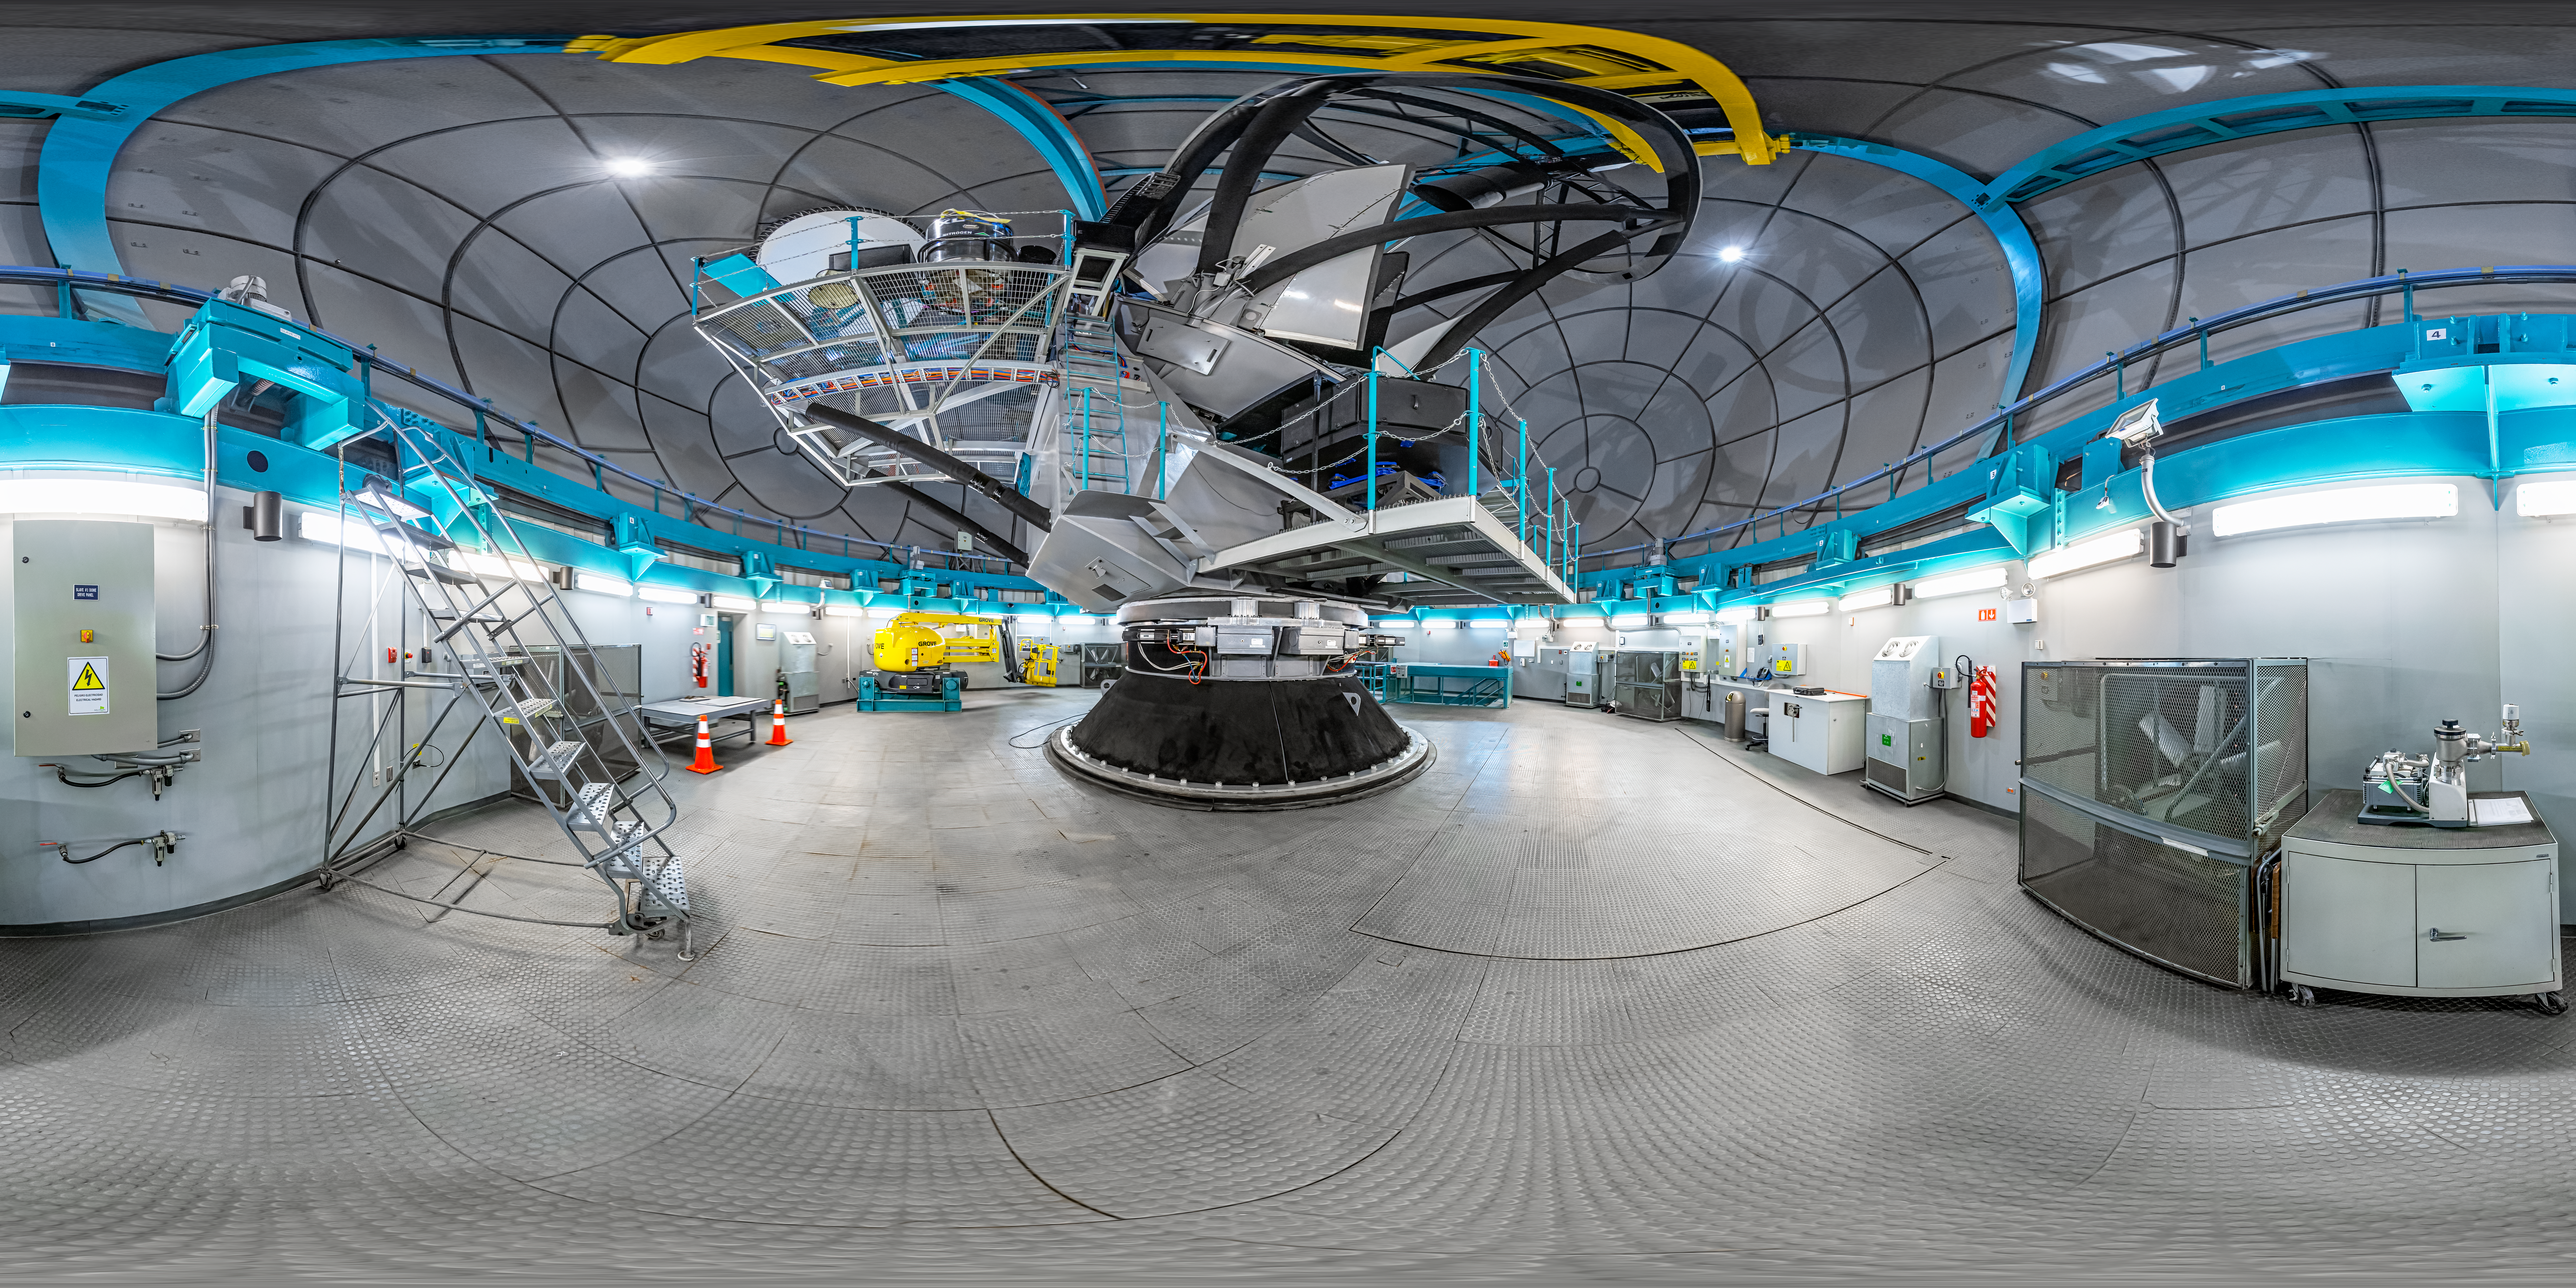

SOAR Telescope Interior 360 Panorama

A 360 panorama view of the interior of the 4.1-meter Southern Astrophysical Research (SOAR) Telescope, located at Cerro Tololo Inter-American Observatory (CTIO), a Program of NSF NOIRLab.

A fulldome version of this image can be found here.

Credit: CTIO/NOIRLab/NSF/AURA/P. Horálek